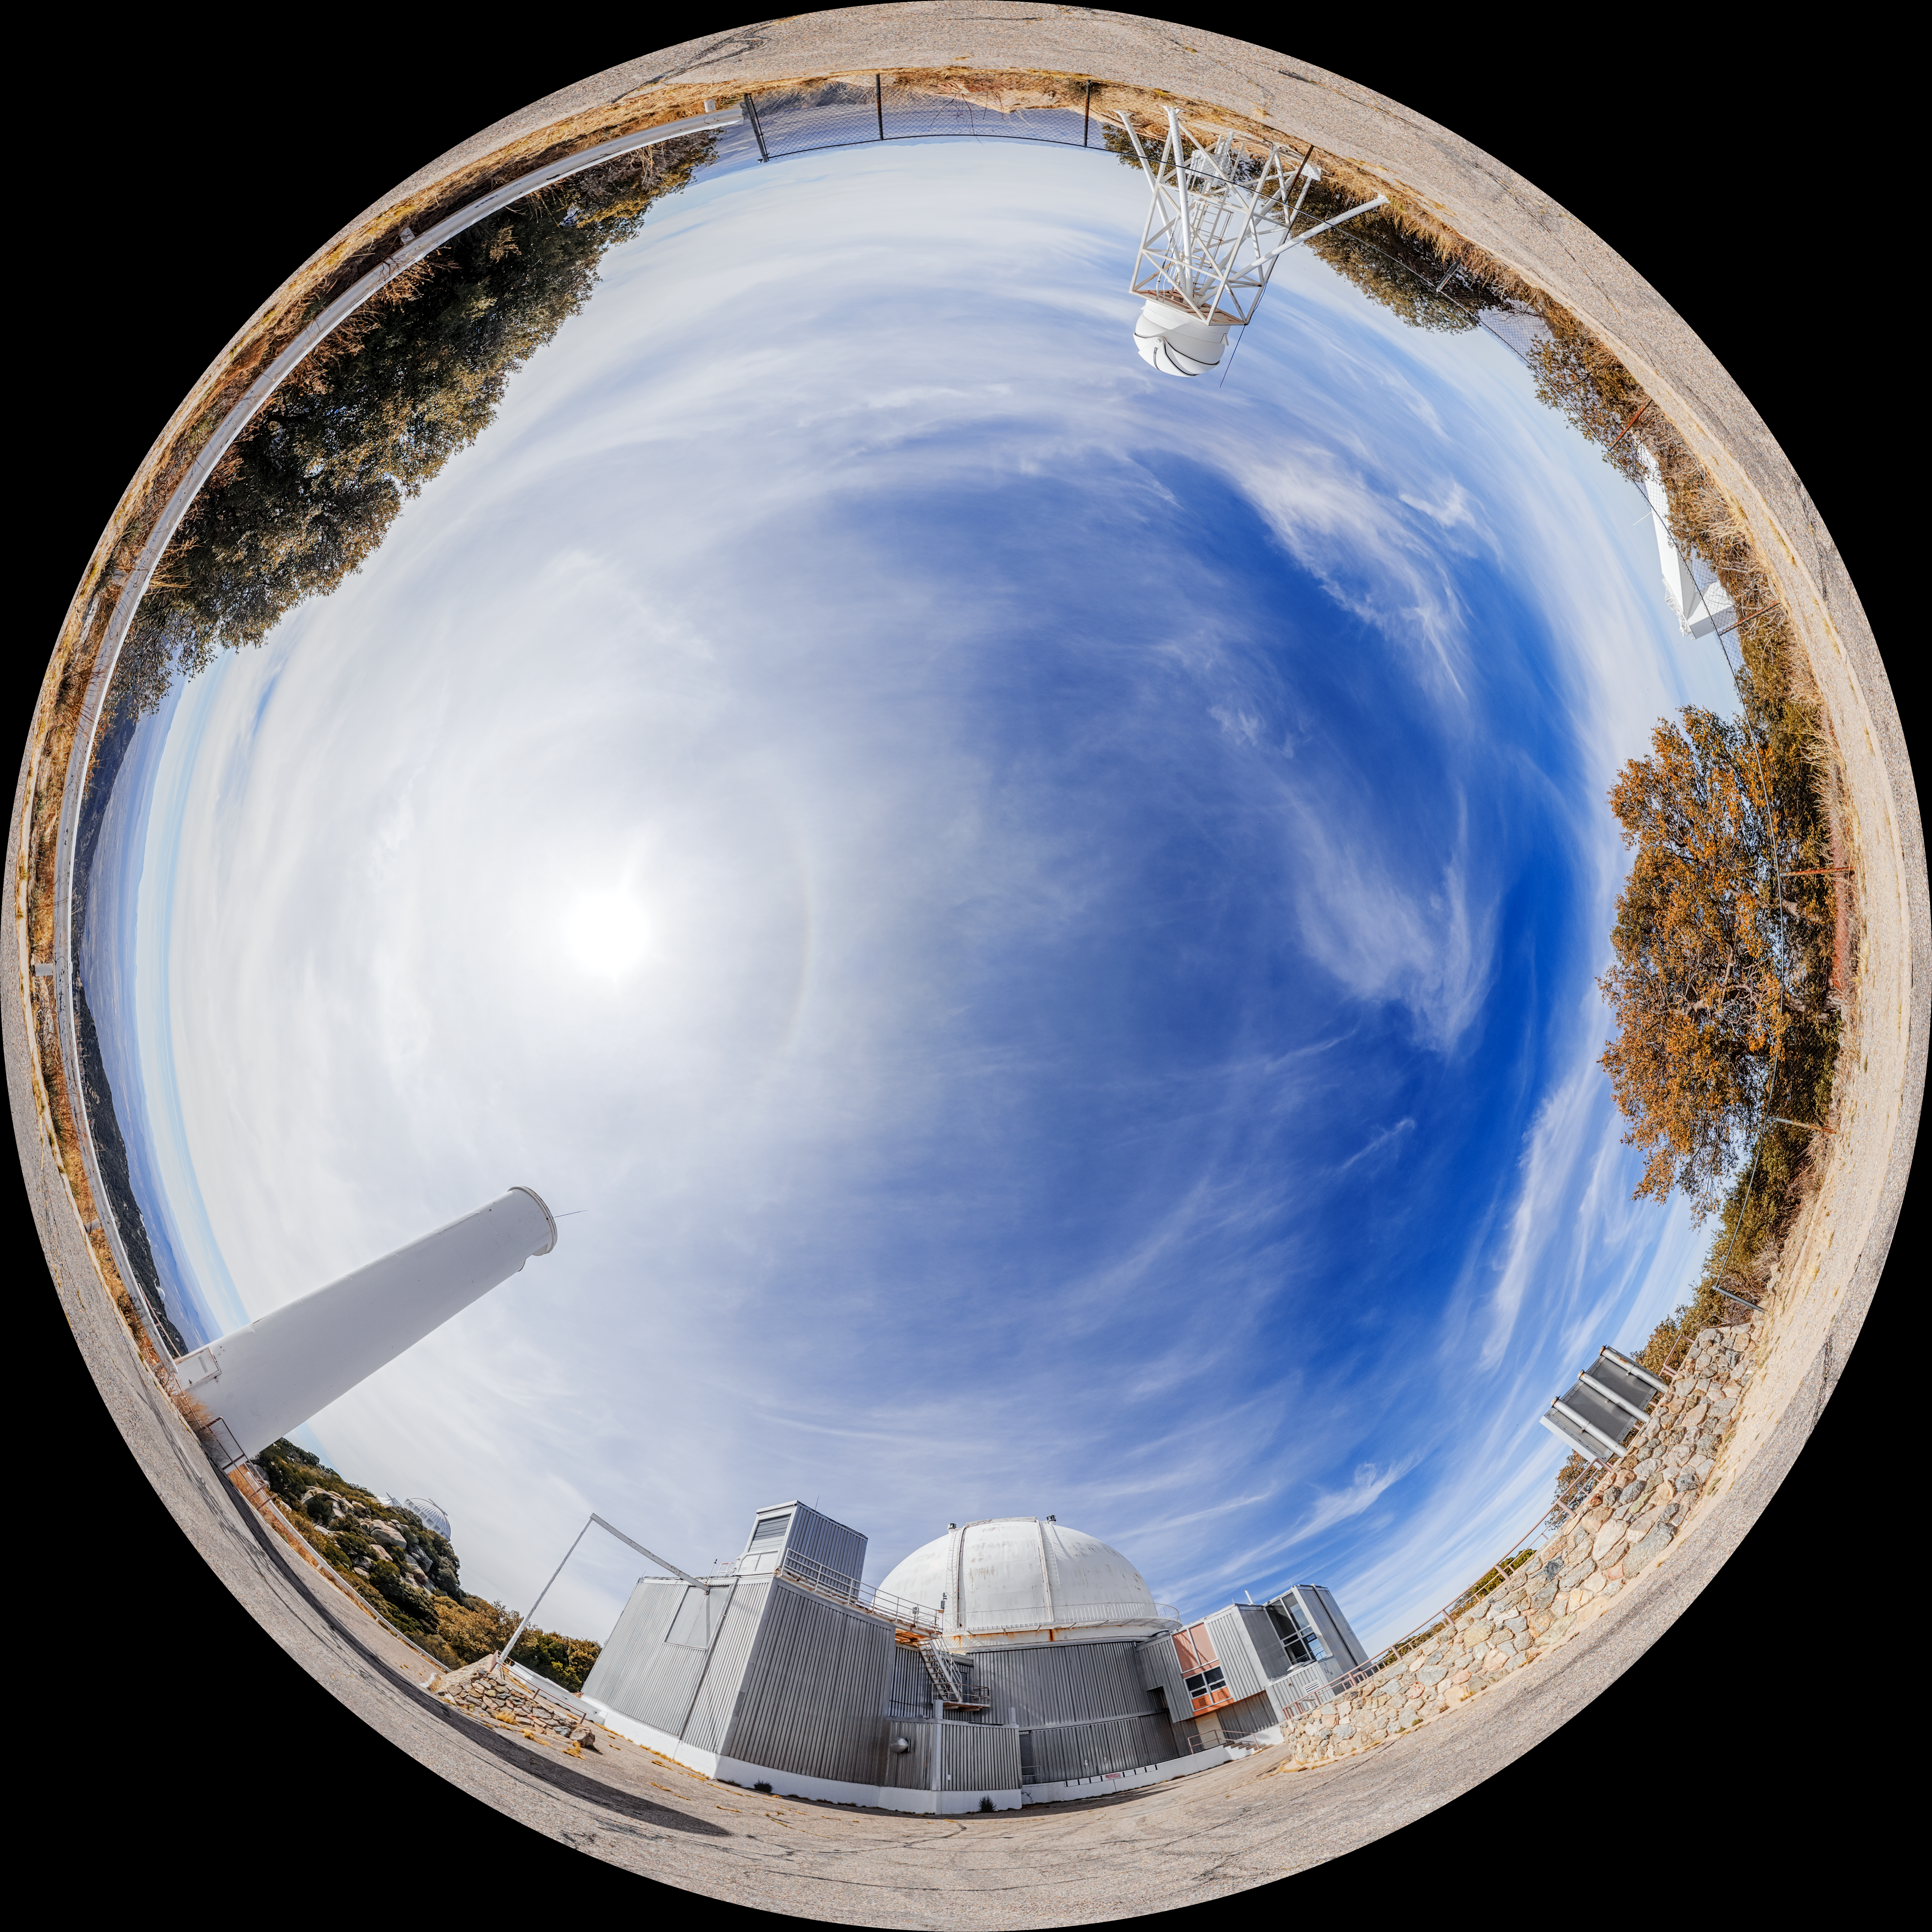

KPNO 2.1-meter Telescope Fulldome

A fulldome view of the KPNO 2.1-meter Telescope with the KPNO DIMM on Kitt Peak National Observatory in Arizona.

A 360 panorama version of this image can be viewed here.

Credit: NOIRLab/NSF/AURA